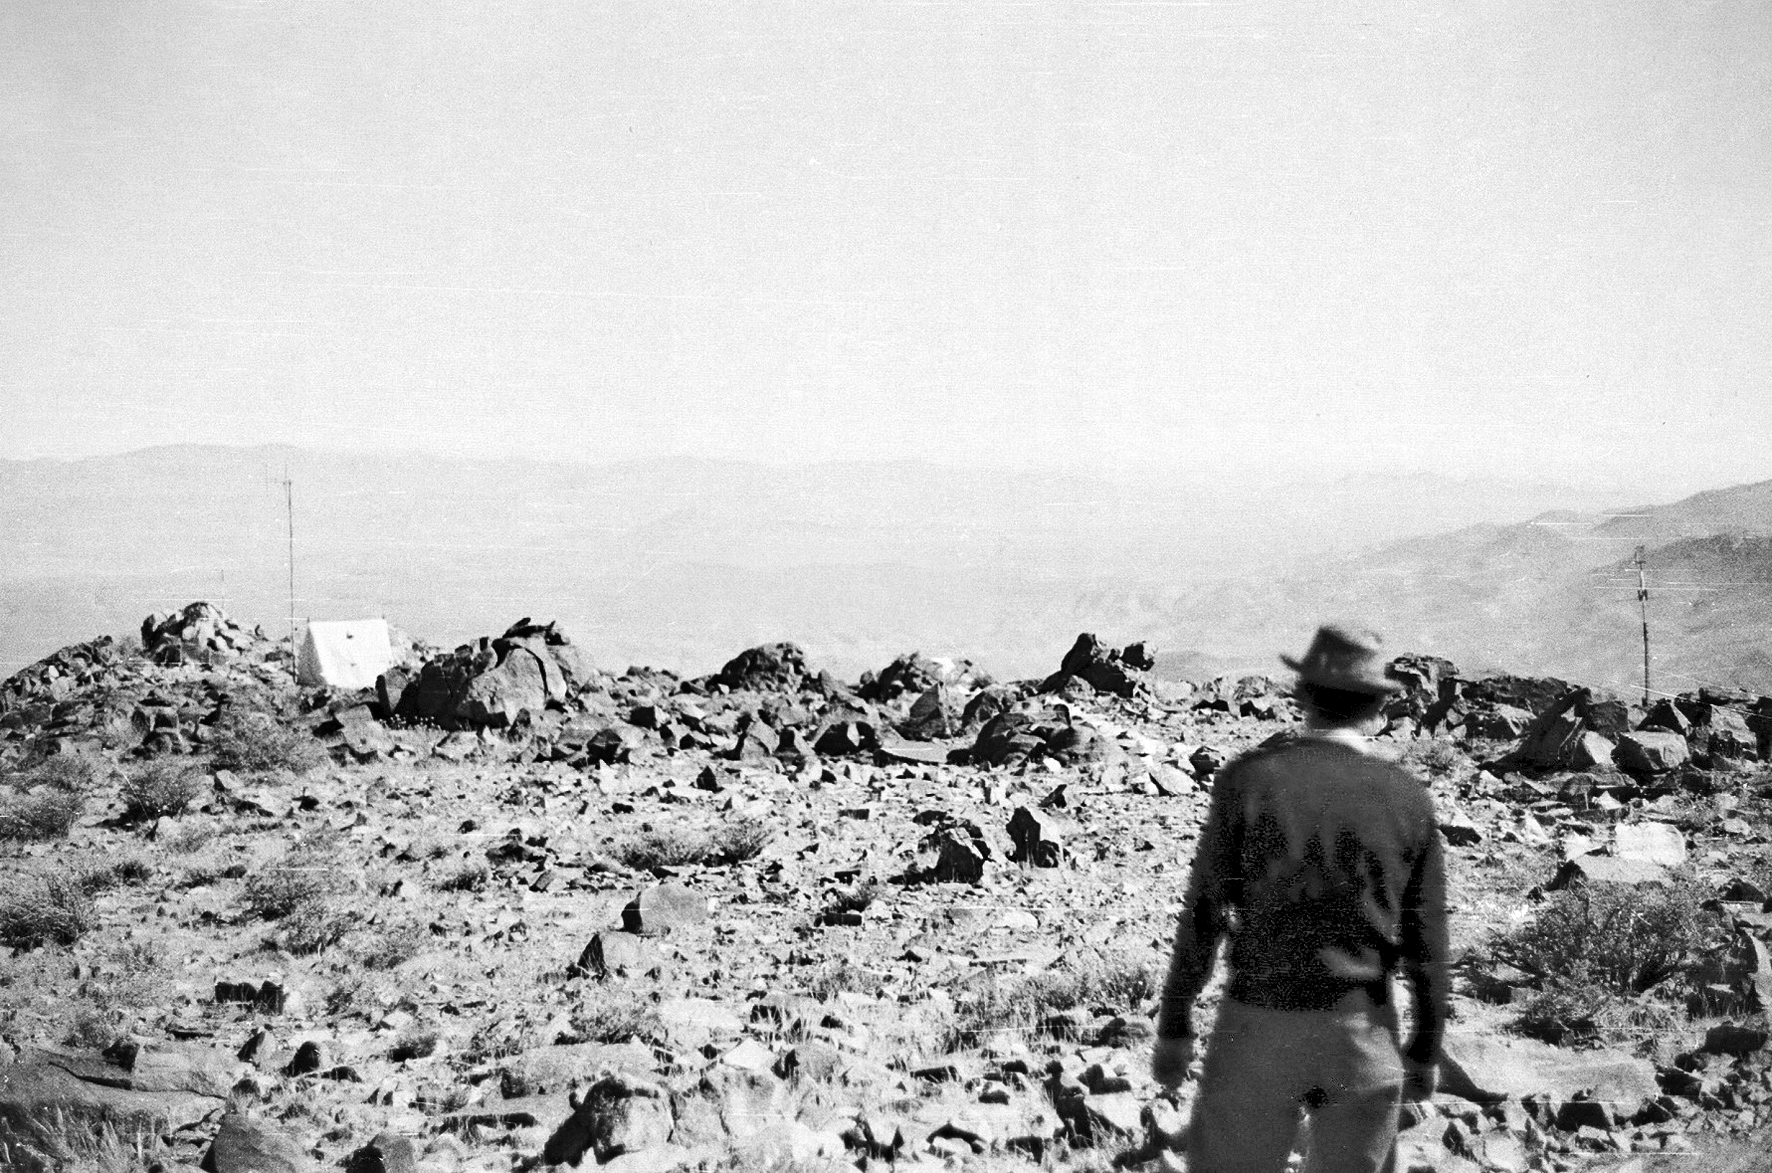

Early La Silla

Early photo of the La Silla site.

Credit: ESO